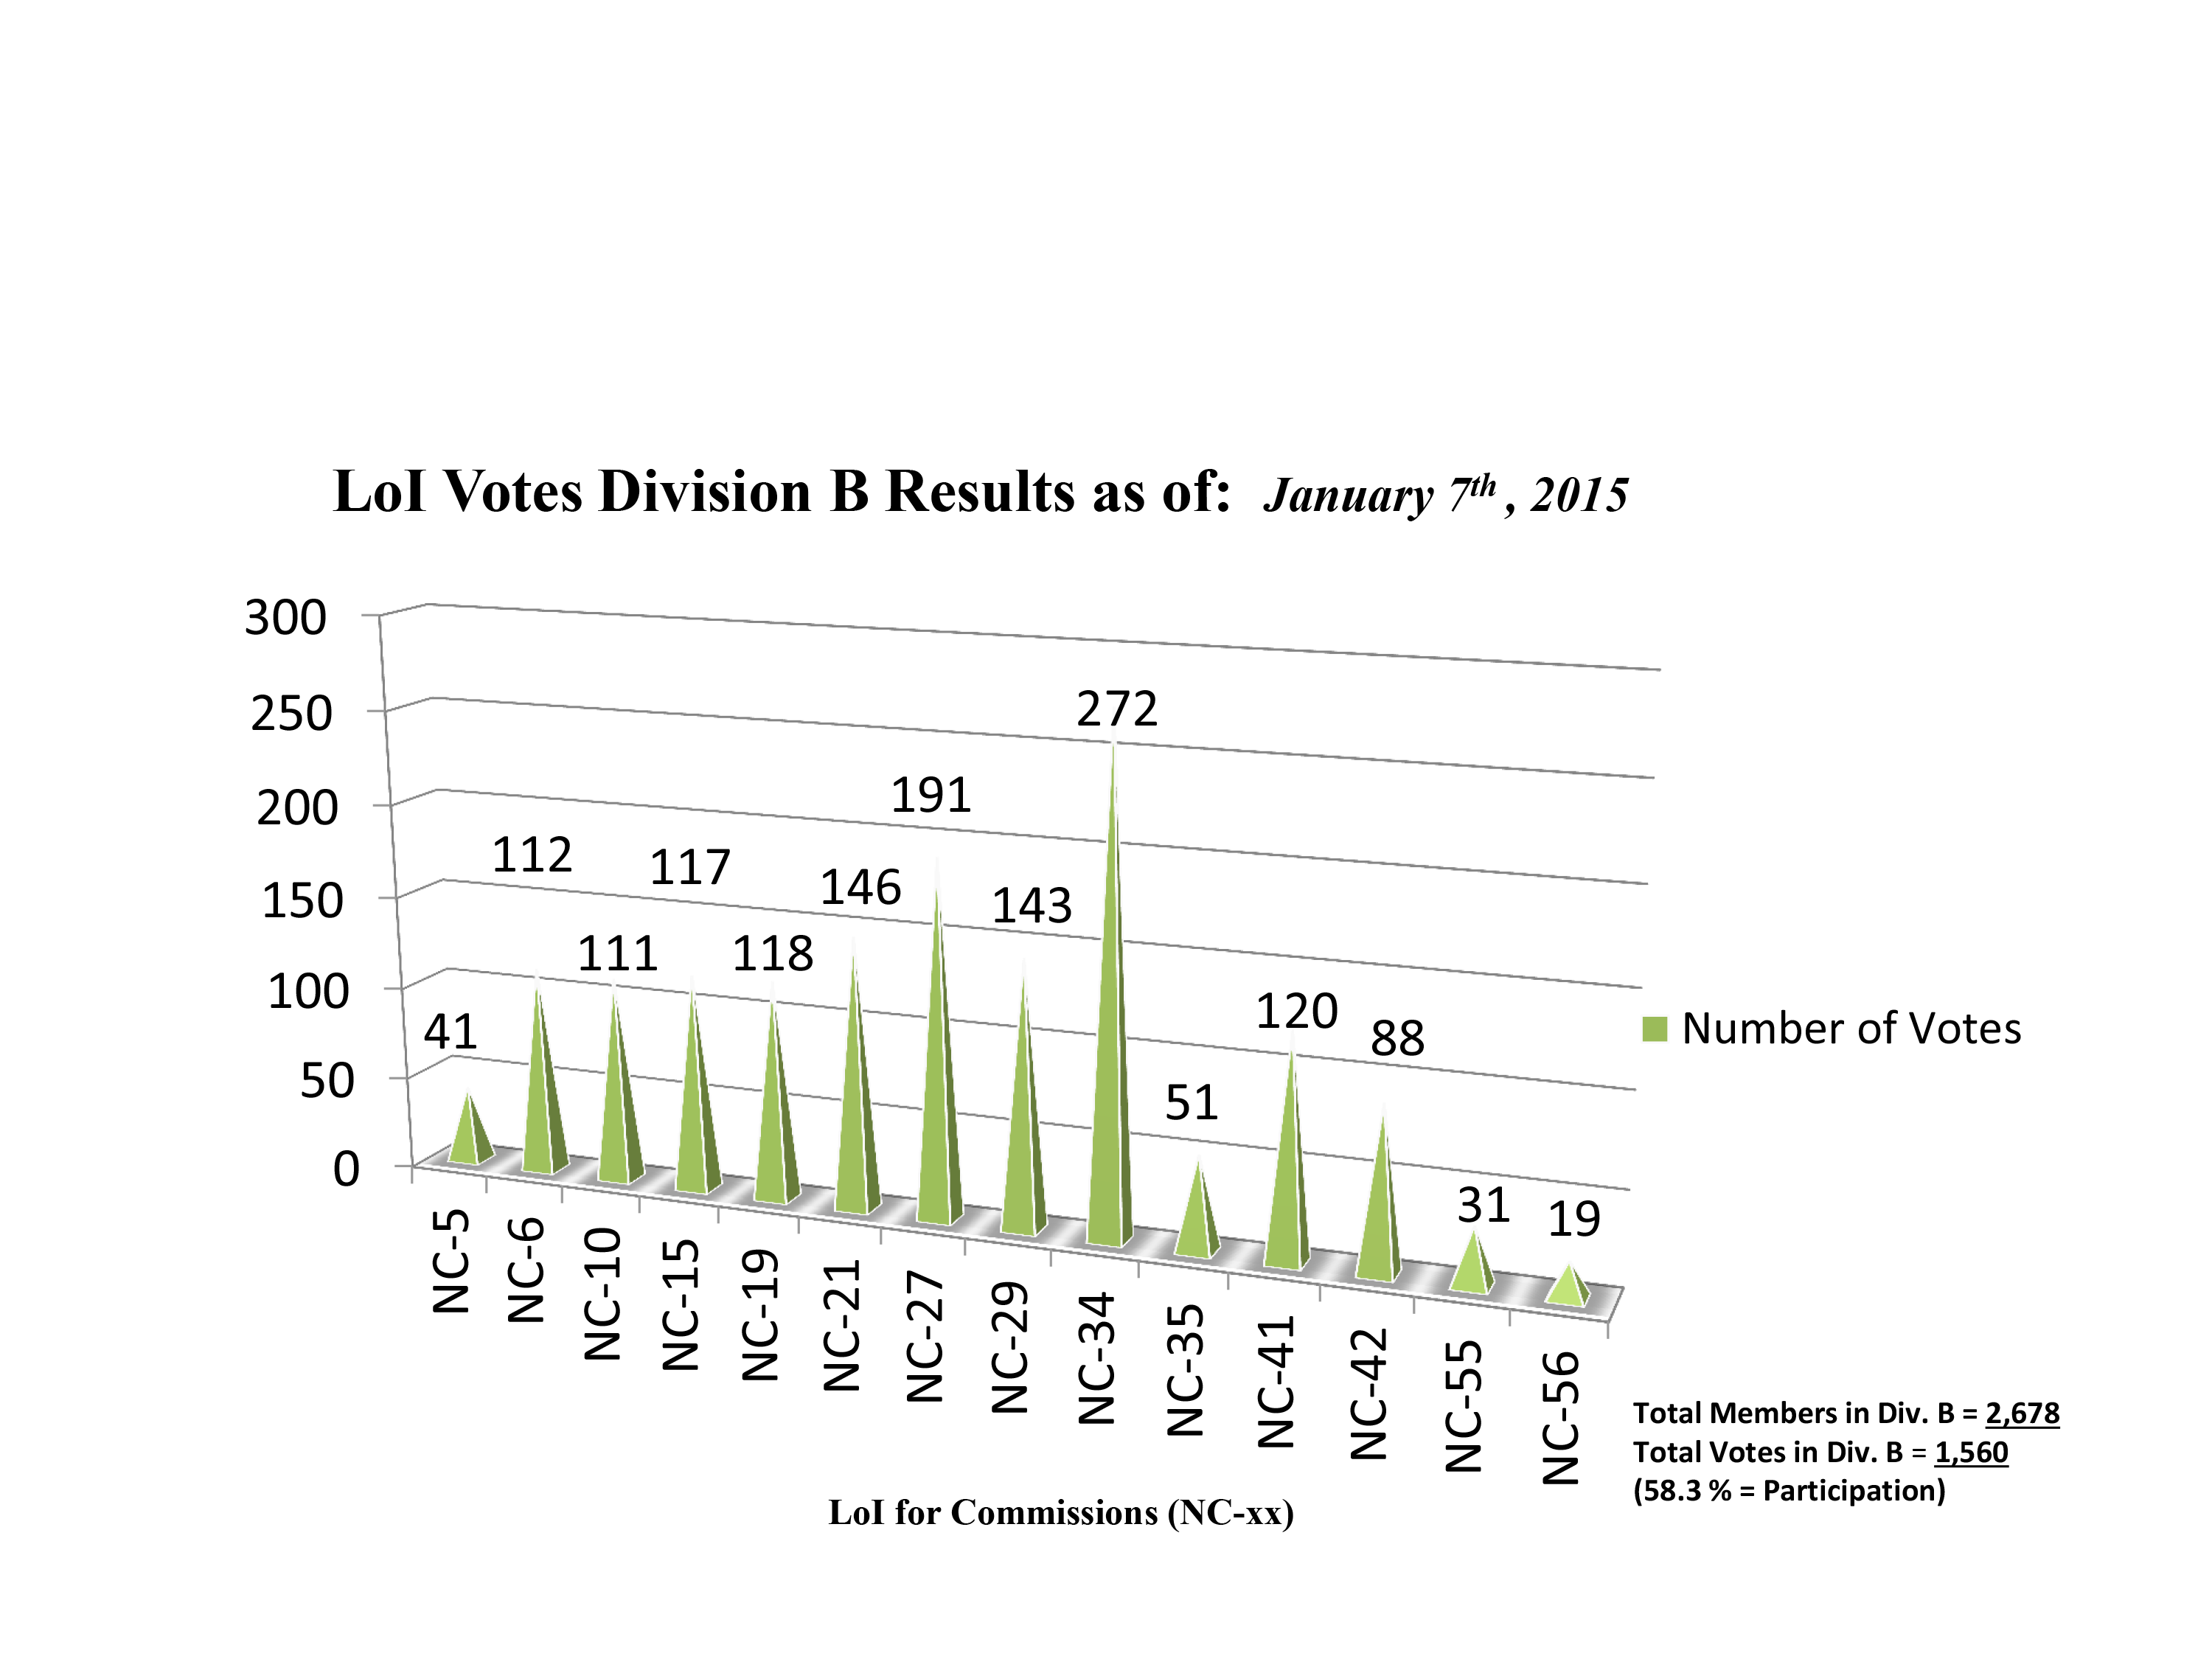

Division B Commission Reform votes (final results)

The graph presents the final results sorted by Division. Proposed Commissions may appear in more than one Division, if the proposers have requested the Cross-Division status. Only the Primary Division has been taken into account for the Inter-Division status.

Division B: Facitilities, Technologies & Data Science
NC-5: Gravitational Wave Astronomy
NC-6: Computational Astrophysics
NC-10: Computational Astrophysics
NC-15: Photometry and Polarimetry
NC‐19: Ultraviolet Astronomy
NC‐21: Data and Documentation
NC‐27: Astronomical Telescopes
NC-29: Time Domain Astronomy
NC‐34: Radio Astronomy
NC-35: Optical and IR Interferometry
NC‐41: Astrostatistics & Astroinformatics
NC‐42: Laboratory Astrophysics
NC-55: Protection of Observatory Sites
NC-56: Computational Astrophysics

Credit: IAU